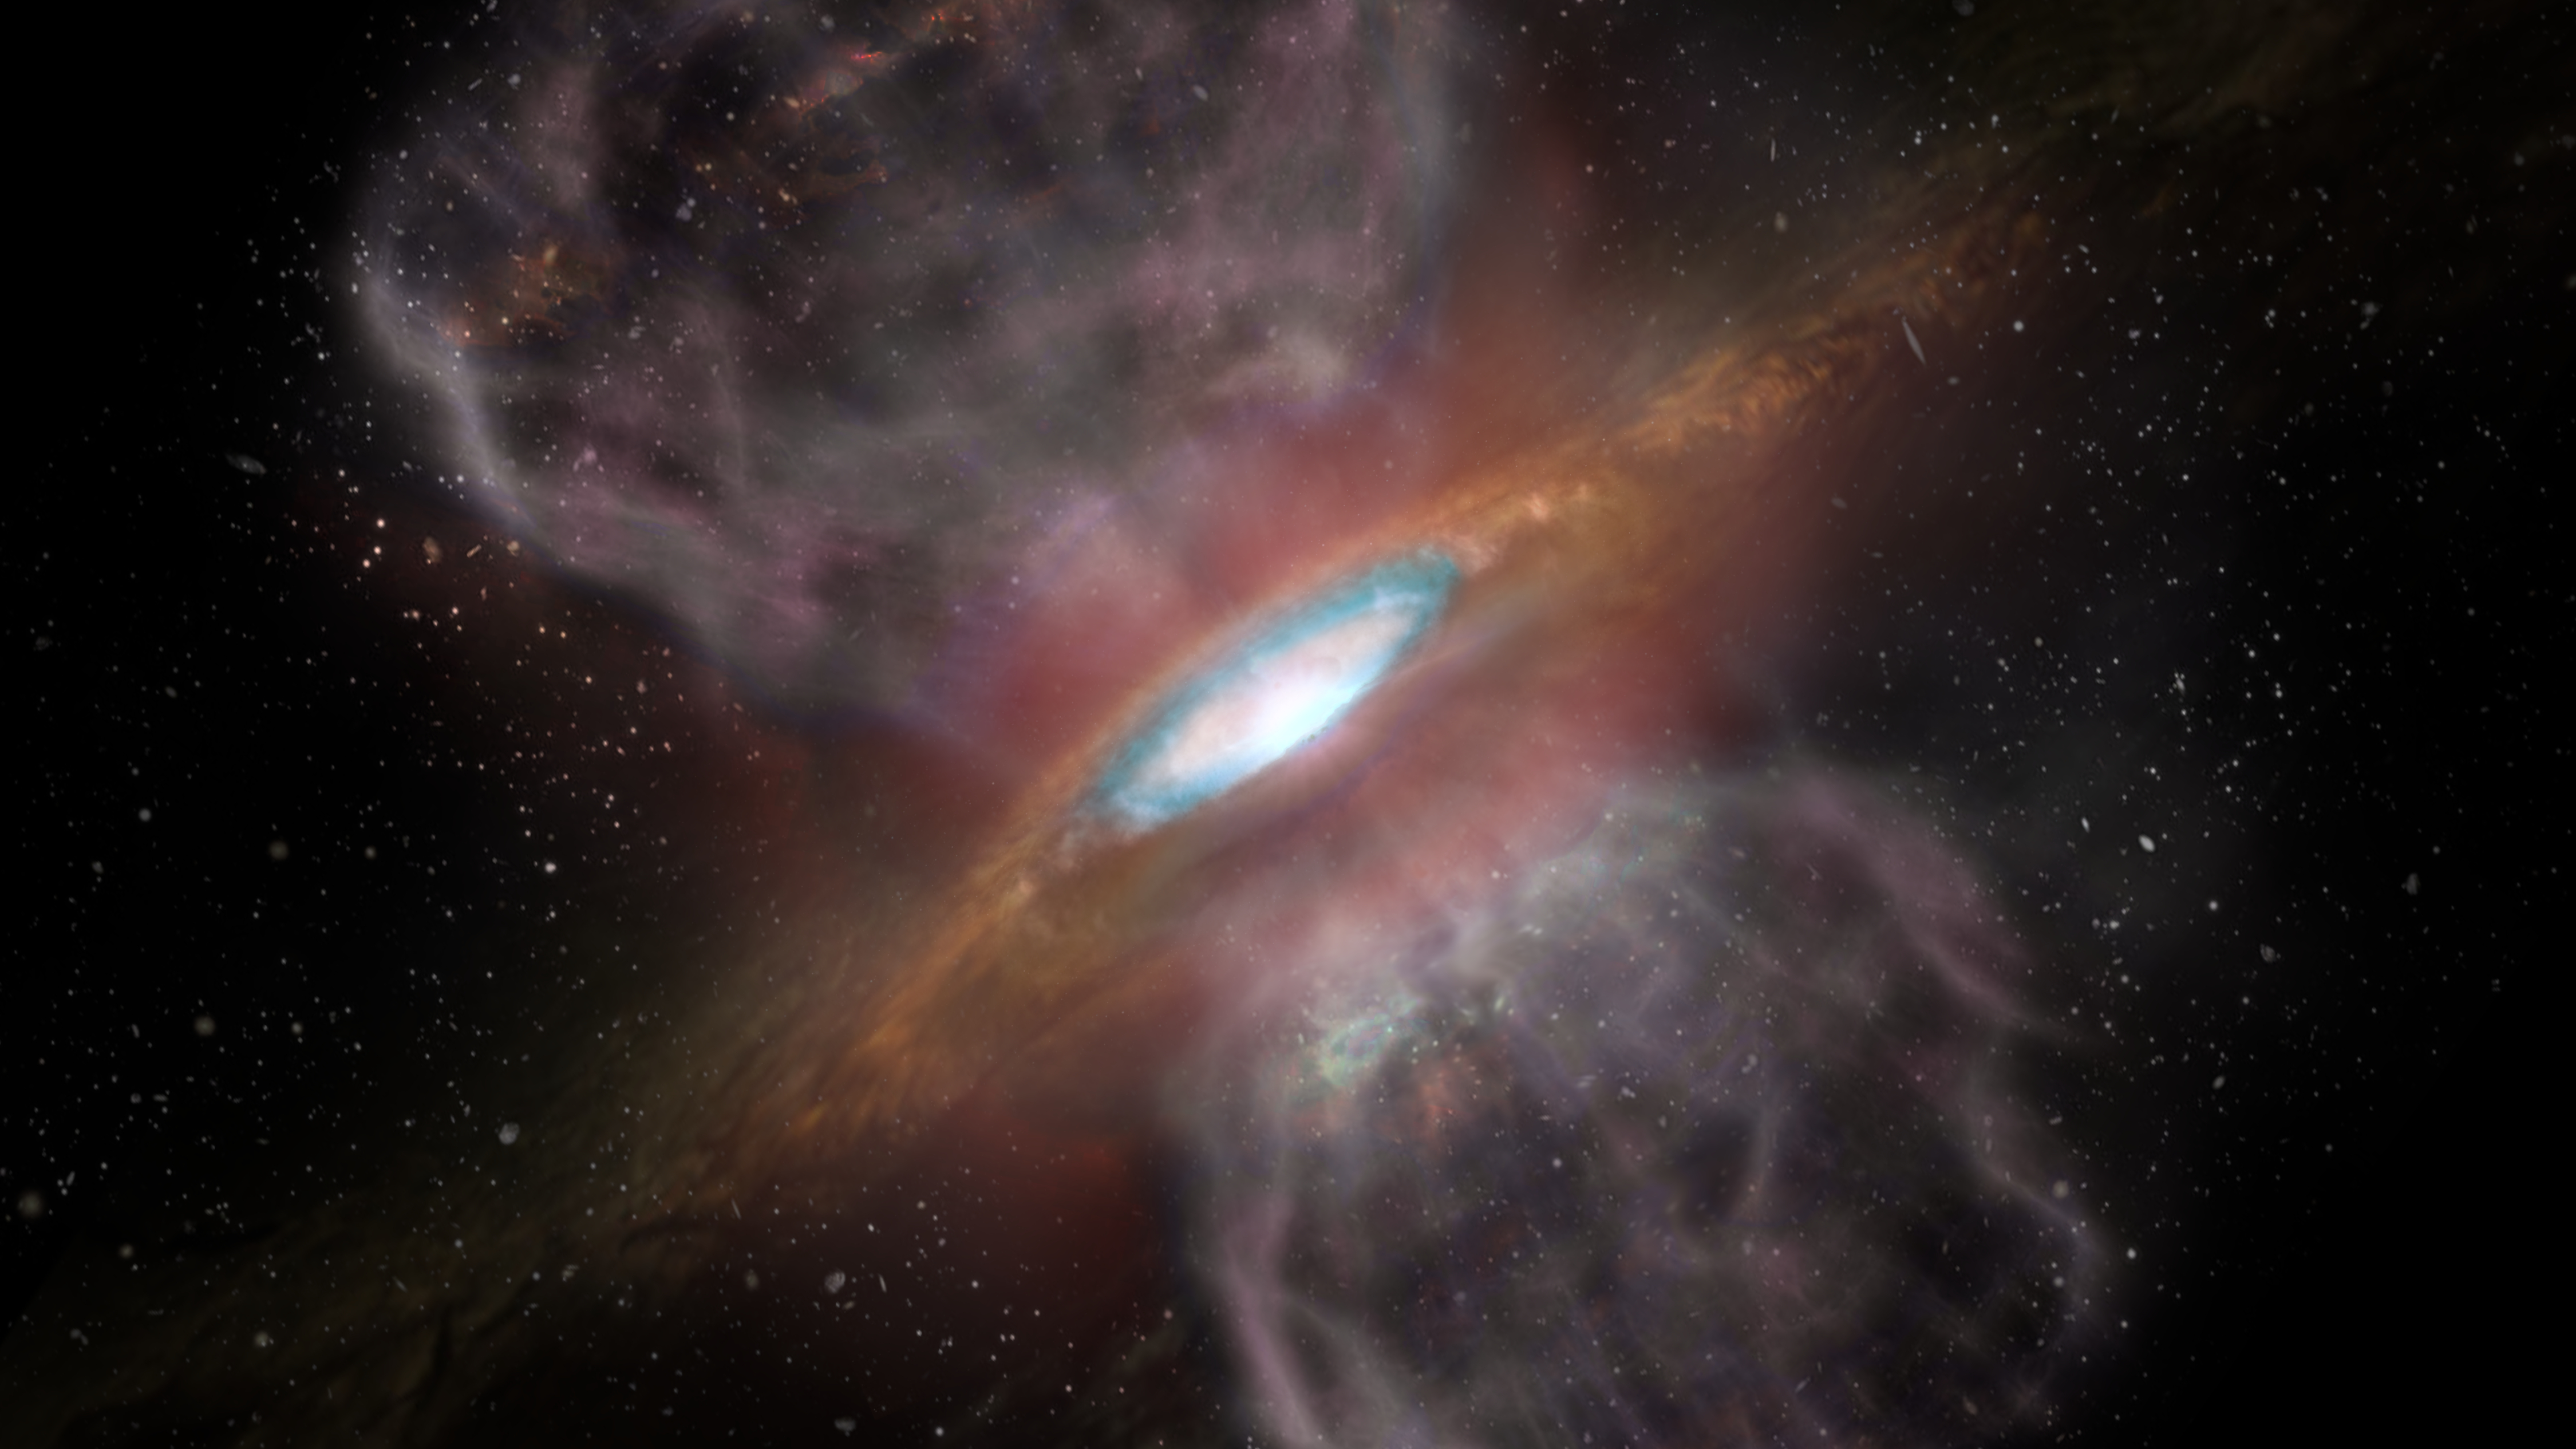

A Star, Sprinkled with Salt

Artist impression of Orion Source I, a young, massive star about 1,500 light-years away. New ALMA observations detected a ring of salt -- sodium chloride, ordinary table salt -- surrounding the star. This is the first detection of salts of any kind associated with a young star. The blue region (about 1/3 the way out from the center of the disk) represents the region where ALMA detected the millimeter-wavelength "glow" from the salts.

Credit: NRAO/AUI/NSF; S. Dagnello